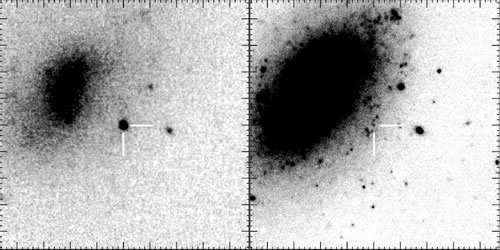

Infrared echoes from new and old dust - the case of SN 2006jc

The 47 x 47 arcsec2 field of SN 2006jc at 2.2 micron (the supernova is marked with ticks). Image at left is from UKIRT (combined images from April 26 and May 10, 2007). Image on right if from Gemini/NIRI (January 27, 2008).

Credit: International Gemini Observatory/NOIRLab/NSF/AURA